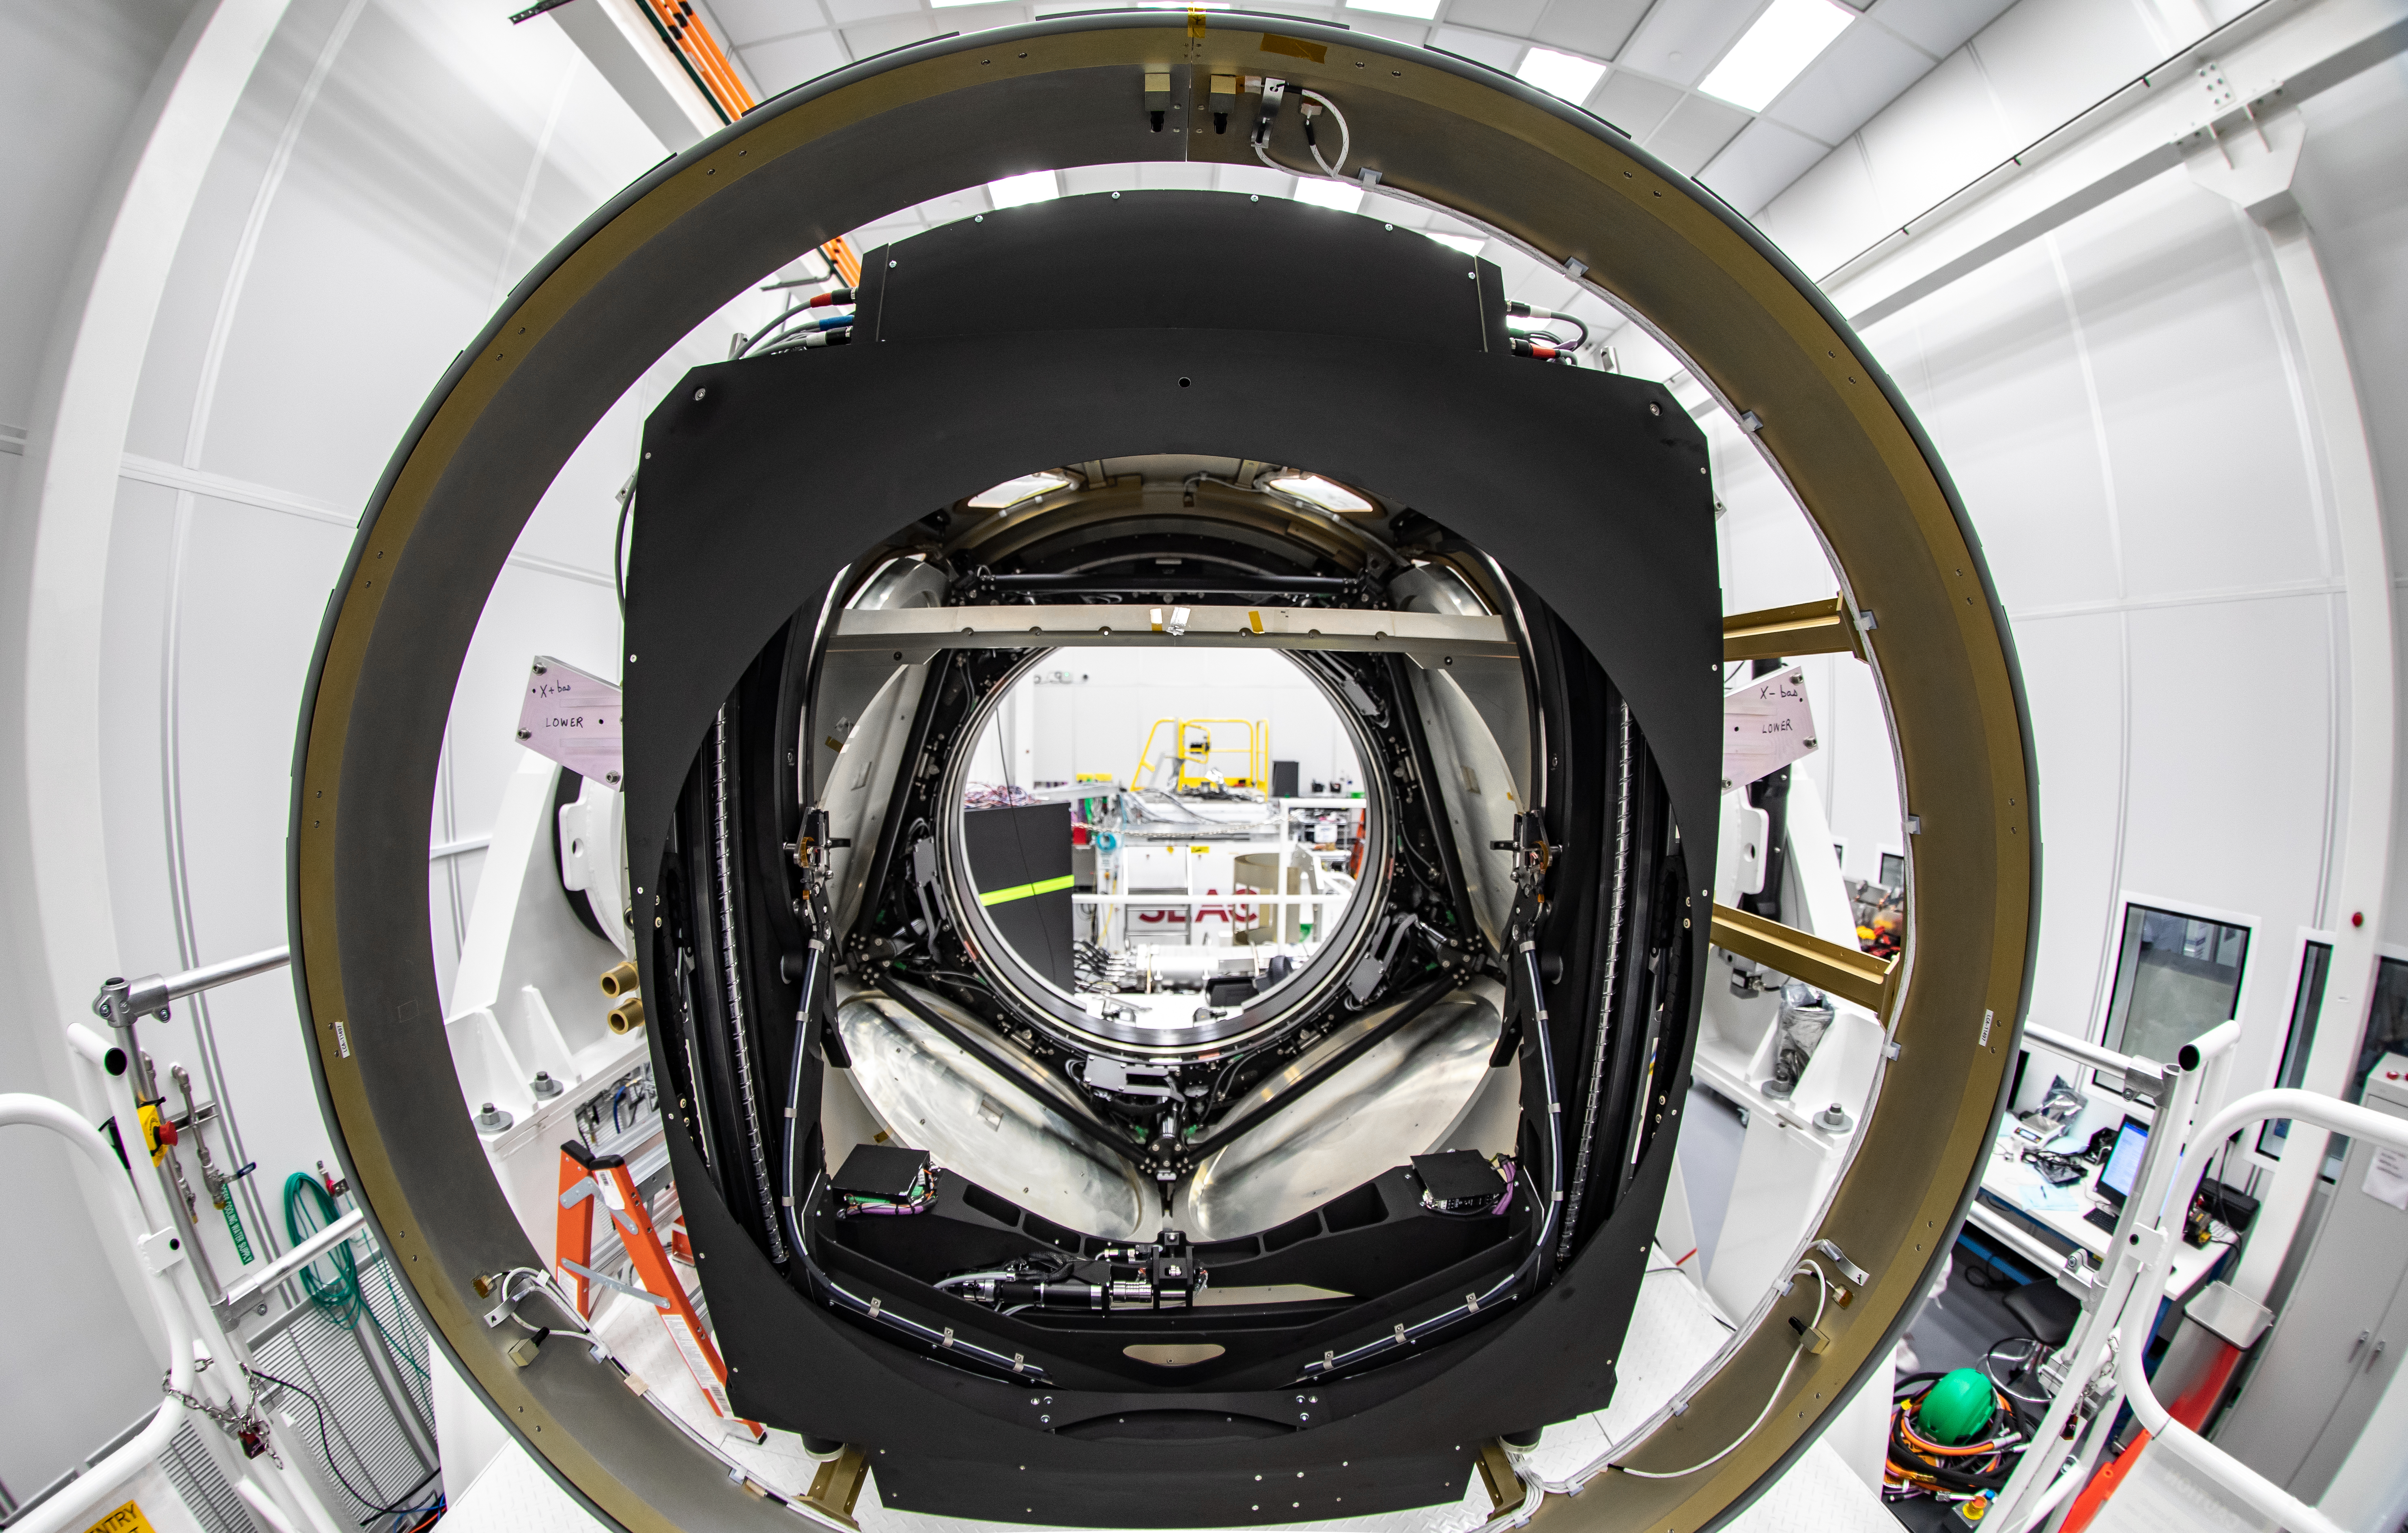

Inside the LSST Camera

View of the inside of the LSST camera body.

Credit: Jacqueline Ramseyer Orrell/SLAC National Accelerator Laboratory